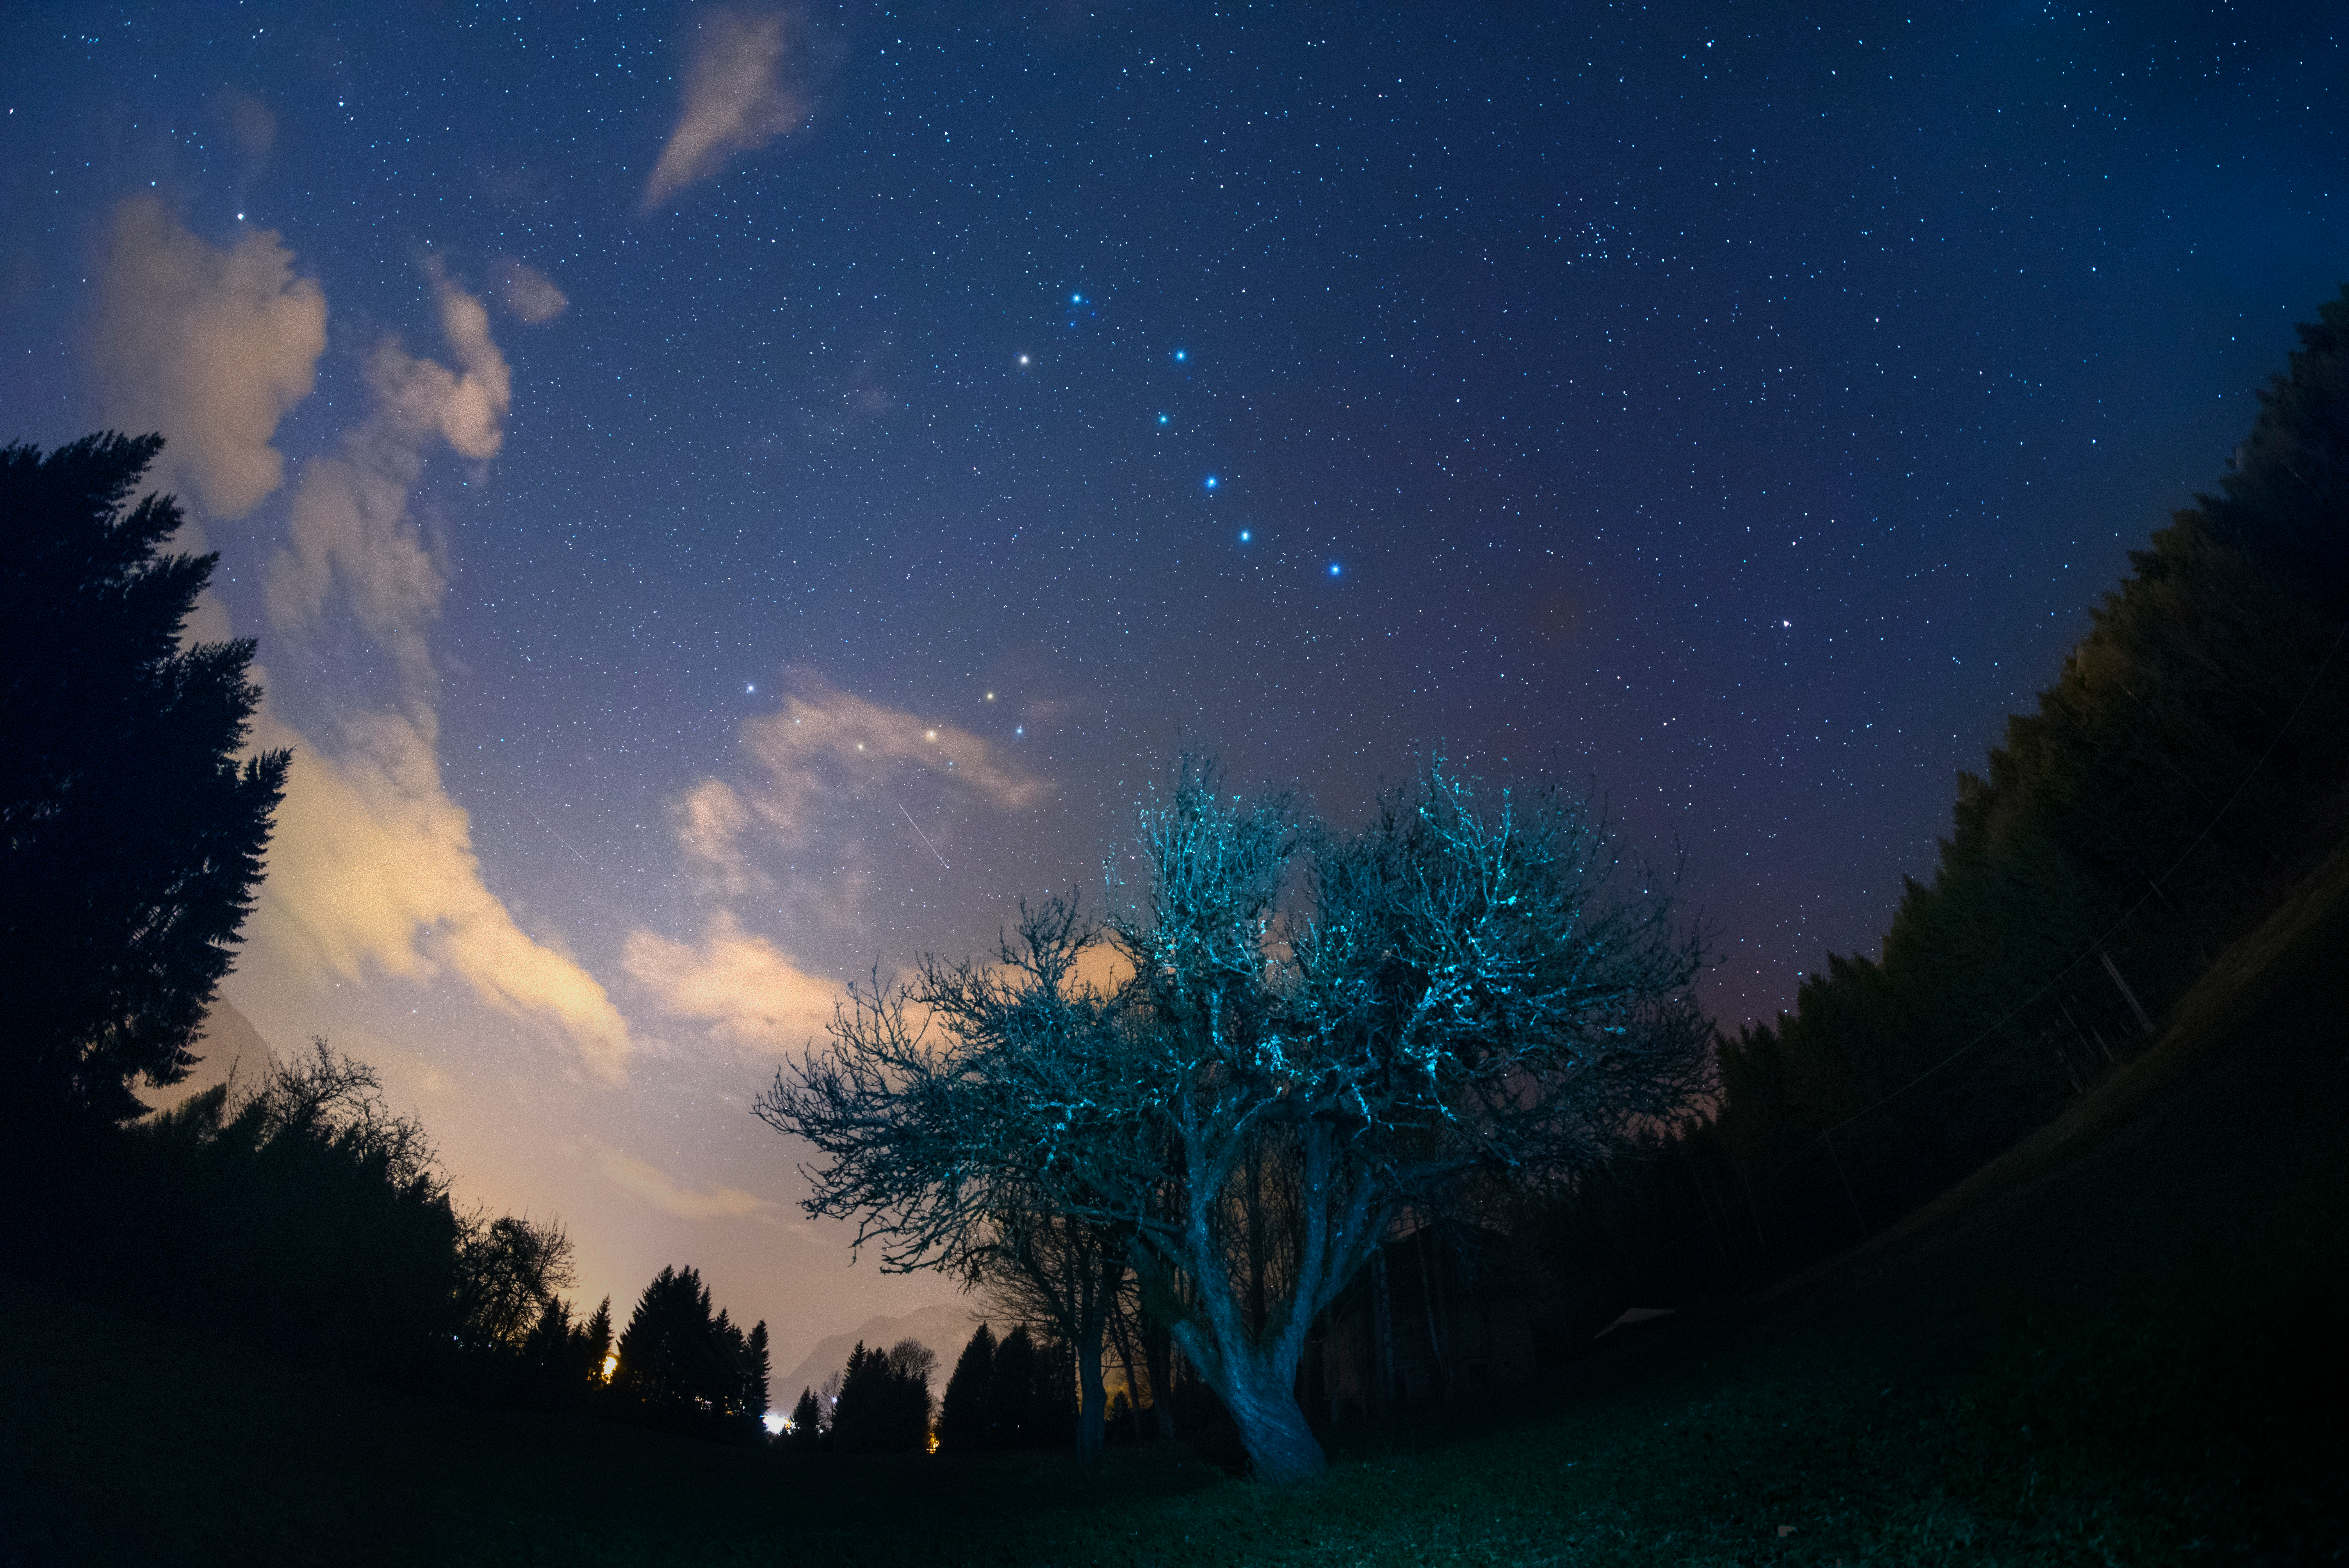

Big Dipper in Spring

Image title: Big Dipper in Spring
Author: Giorgia Hofer
Country: Italy

Ursa Minor, the Little Bear, is a constellation of the northern hemisphere, and it contains the northern celestial pole, in our current epoch marked by a bright star called Polaris or the Pole Star. For centuries Polaris has been used for navigation in the northern hemisphere, as it has been almost at the exact pole position for roughly 200 years. In the Middle Ages and antiquity, there was no pole star; the celestial north pole lay in a dark region and the Greeks considered the “Little She-Bear” as a companion of the “Great She-Bear”, which is more easily recognizable. The brightest stars of these constellations were alternatively also considered as chariots by the Greeks, as written in Aratus’s famous didactic poem from the 3rd century before the common era. The most famous asterism in Ursa Major, composed of seven stars, has different names across the (northern) world. While considered as a chariot by the Greeks, it is “The Northern Dipper” in China, and “The Seven Oxen” for the ancient Romans.

It was also the navigational purpose that led to the name The Great She-Bear, Ursa Major; for the Greeks, travelling towards the direction of the horizon above which Ursa Major appears meant moving towards the land of the bears (northern Europe). An animal is clearly recognizable when taking into account all the fainter stars in the vicinity of the seven bright ones. They considered it a female bear because Greek mythology connects this animal with the nymph Callisto, whose story describes the initiation rituals for women.

During the year the relative positions of Ursa Minor and the Big Dipper don’t change, but all stars appear to be moved in a circle around Polaris. This star pointing due north lies at the point where Earth’s rotational axis intersects the celestial sphere. The shift of constellations throughout the year is a globe-clock or a globe-calendar, used by ancient civilizations to measure the year, and to predict the changes of seasons. It helps to establish, for instance, the best time for sowing and sailing as winds change with the seasons.

Credit: Giorgia Hofer/IAU OAE